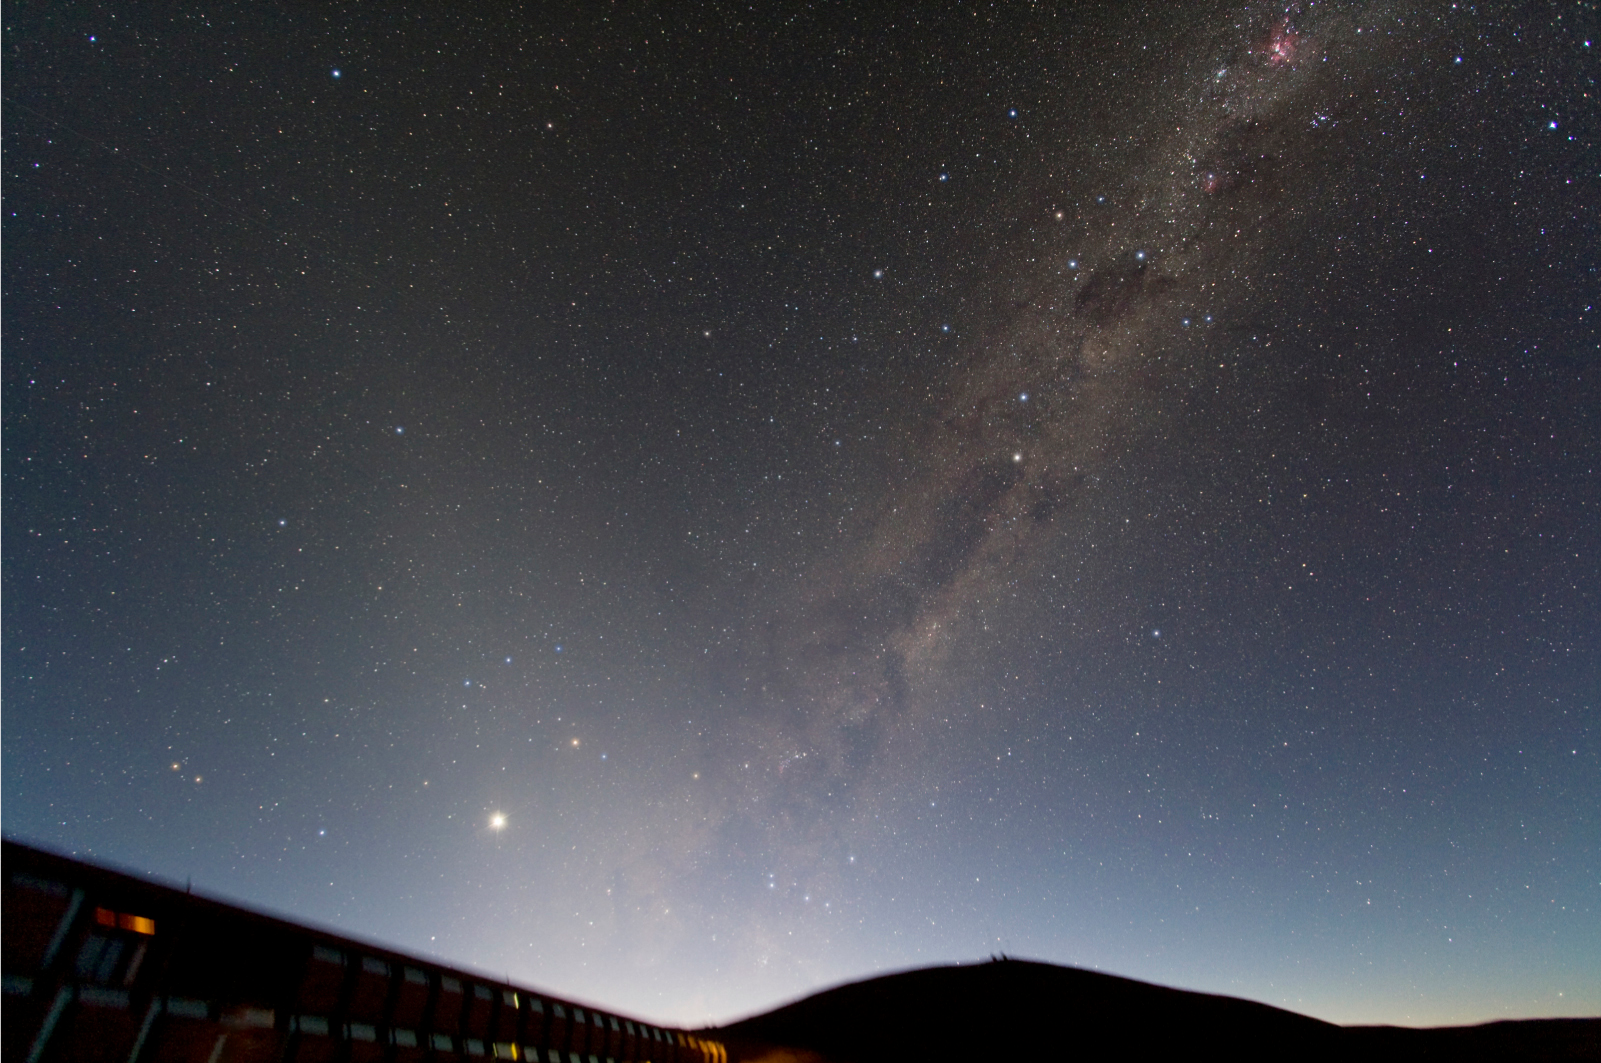

Zodiacal light at Paranal

Photo of the morning sky above the Paranal Residencia taken by ESO astronomer Yuri Beletsky. The Milky Way is nicely seen along with its numerous dark dust lanes and amazing nebulae. The Zodiacal light - sunlight reflected by interplanetary dust - is clearly visible as the band of light that is inclined with respect to the Milky Way by about 40-50 degrees. The planet Venus is also visible in this photo, just above the Residencia.

Credit: ESO/ Y. Beletsky